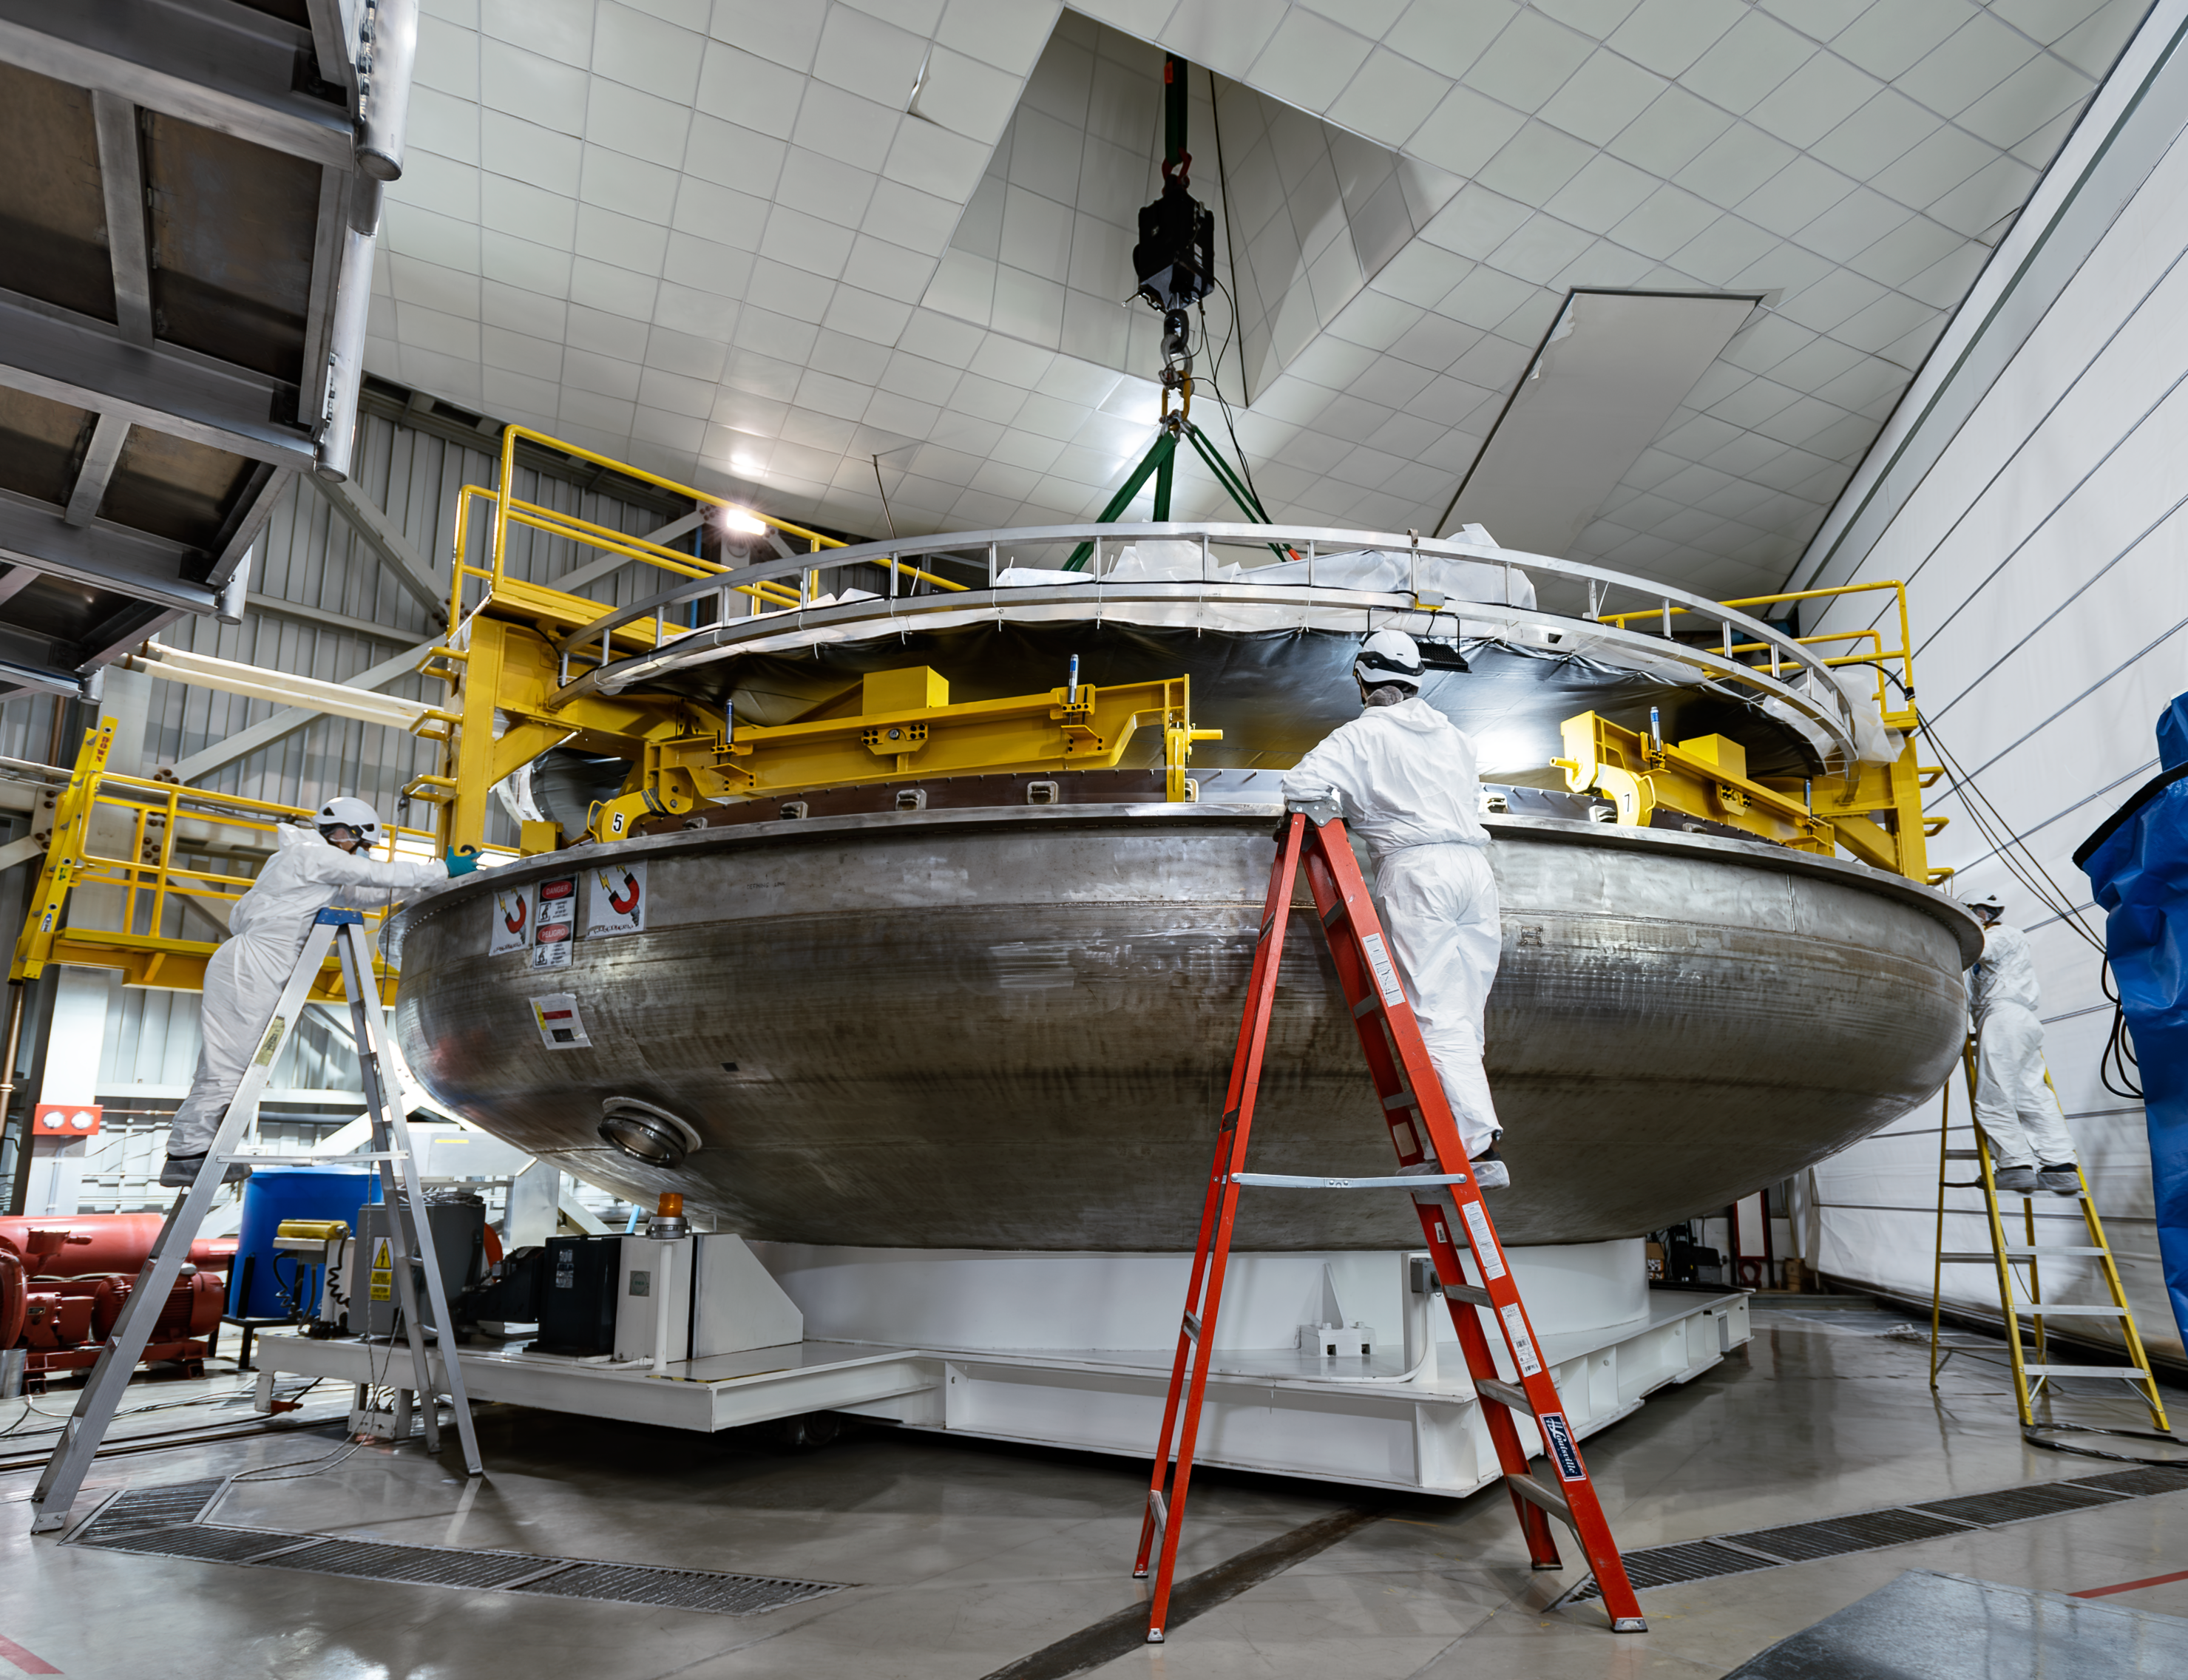

Gemini South's mirror being prepared for coating

Gemini South's primary mirror being lowered onto the lower half of the coating chamber in preparation for coating.

Credit: International Gemini Observatory/NOIRLab/NSF/AURA/D. Munizaga